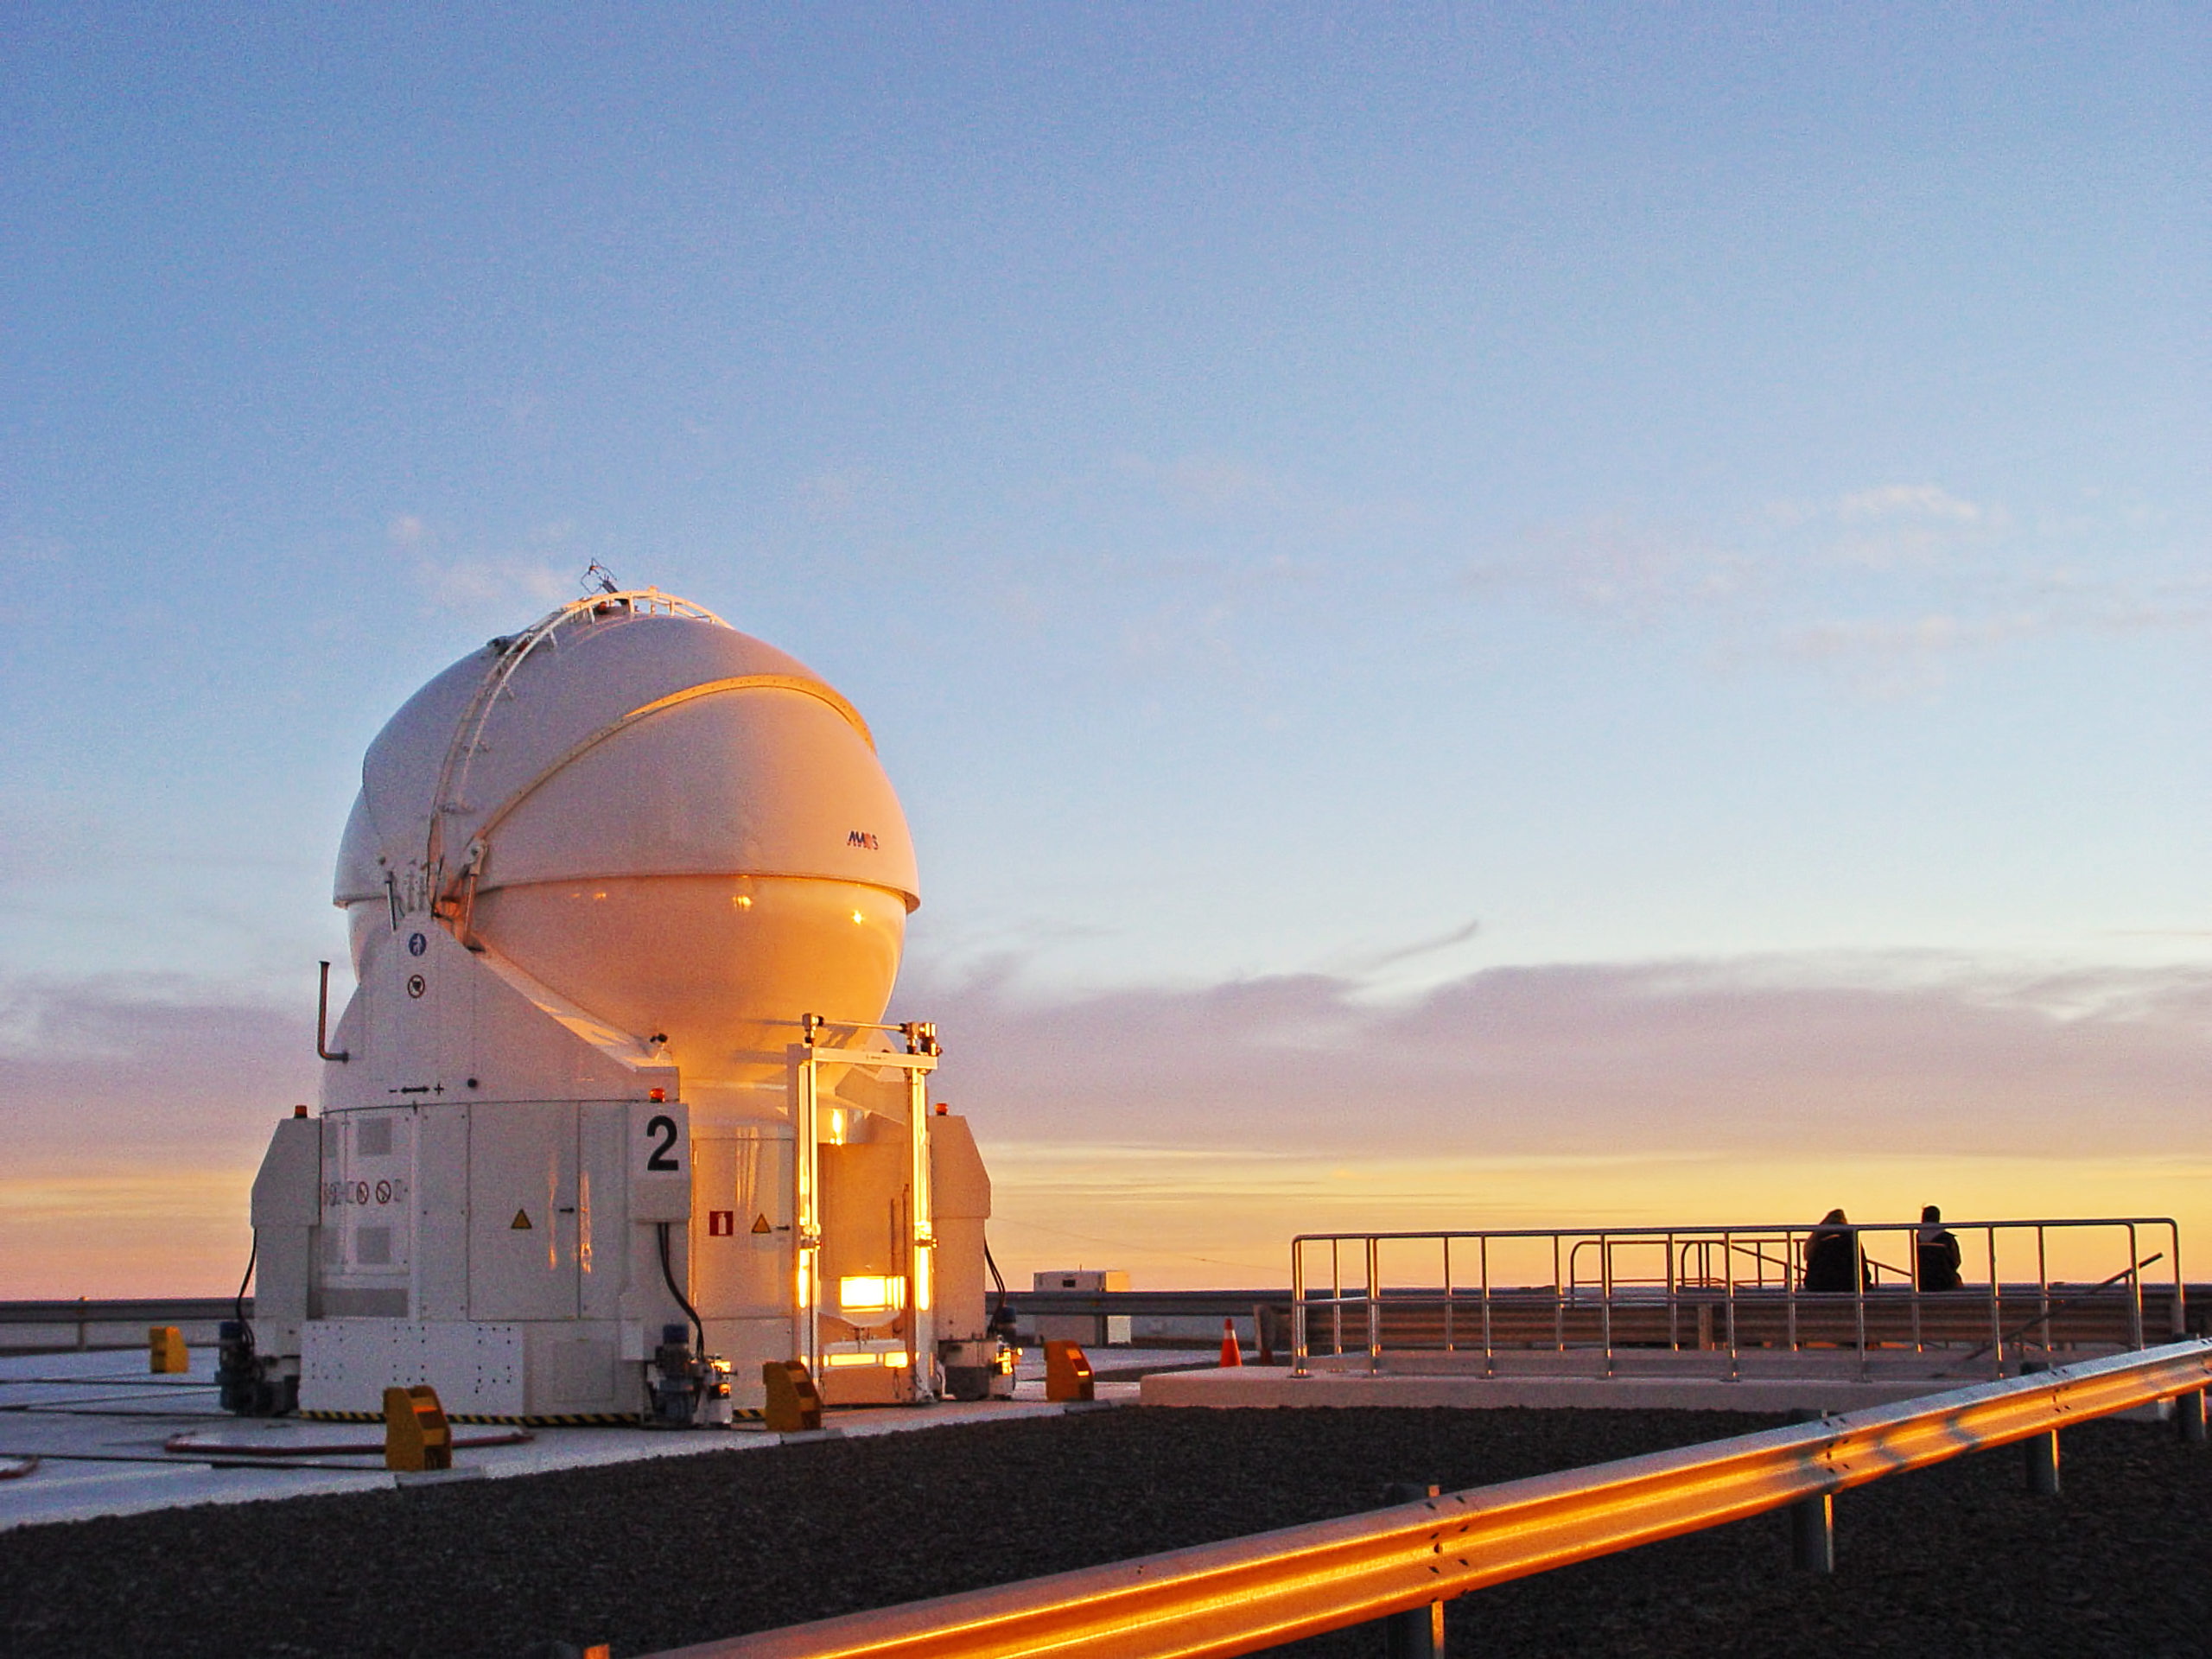

Sunset at Paranal

Sunset from the VLT platform, at ESO's Paranal Observatory, including one of the VLT auxiliary telescopes.

Credit: ESO